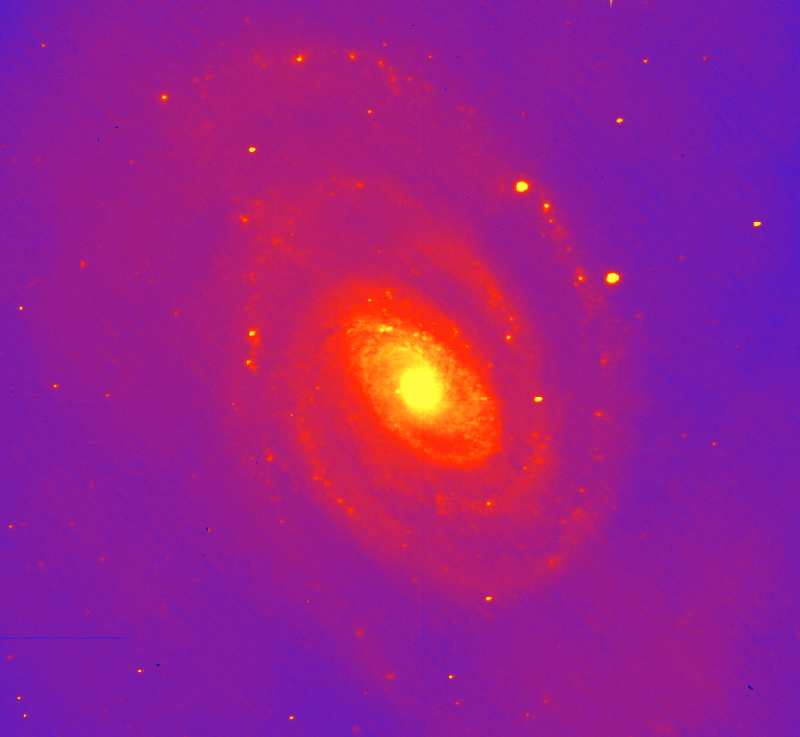

NGC 5364

The spiral galaxy NGC 5364 was the first object to be observed with the VIMOS instrument. This false-colour near-infrared raw First Light image reveal extensive structure in the spiral arms of the galaxy.

The image consists of a 60 sec exposure of NGC 5364 on February 26, 2002; image quality 0.6 arcsec FWHM; full moon; field of view 3.5 x 3.5 arcmin2 ; North is up and East is left.

Credit: ESO